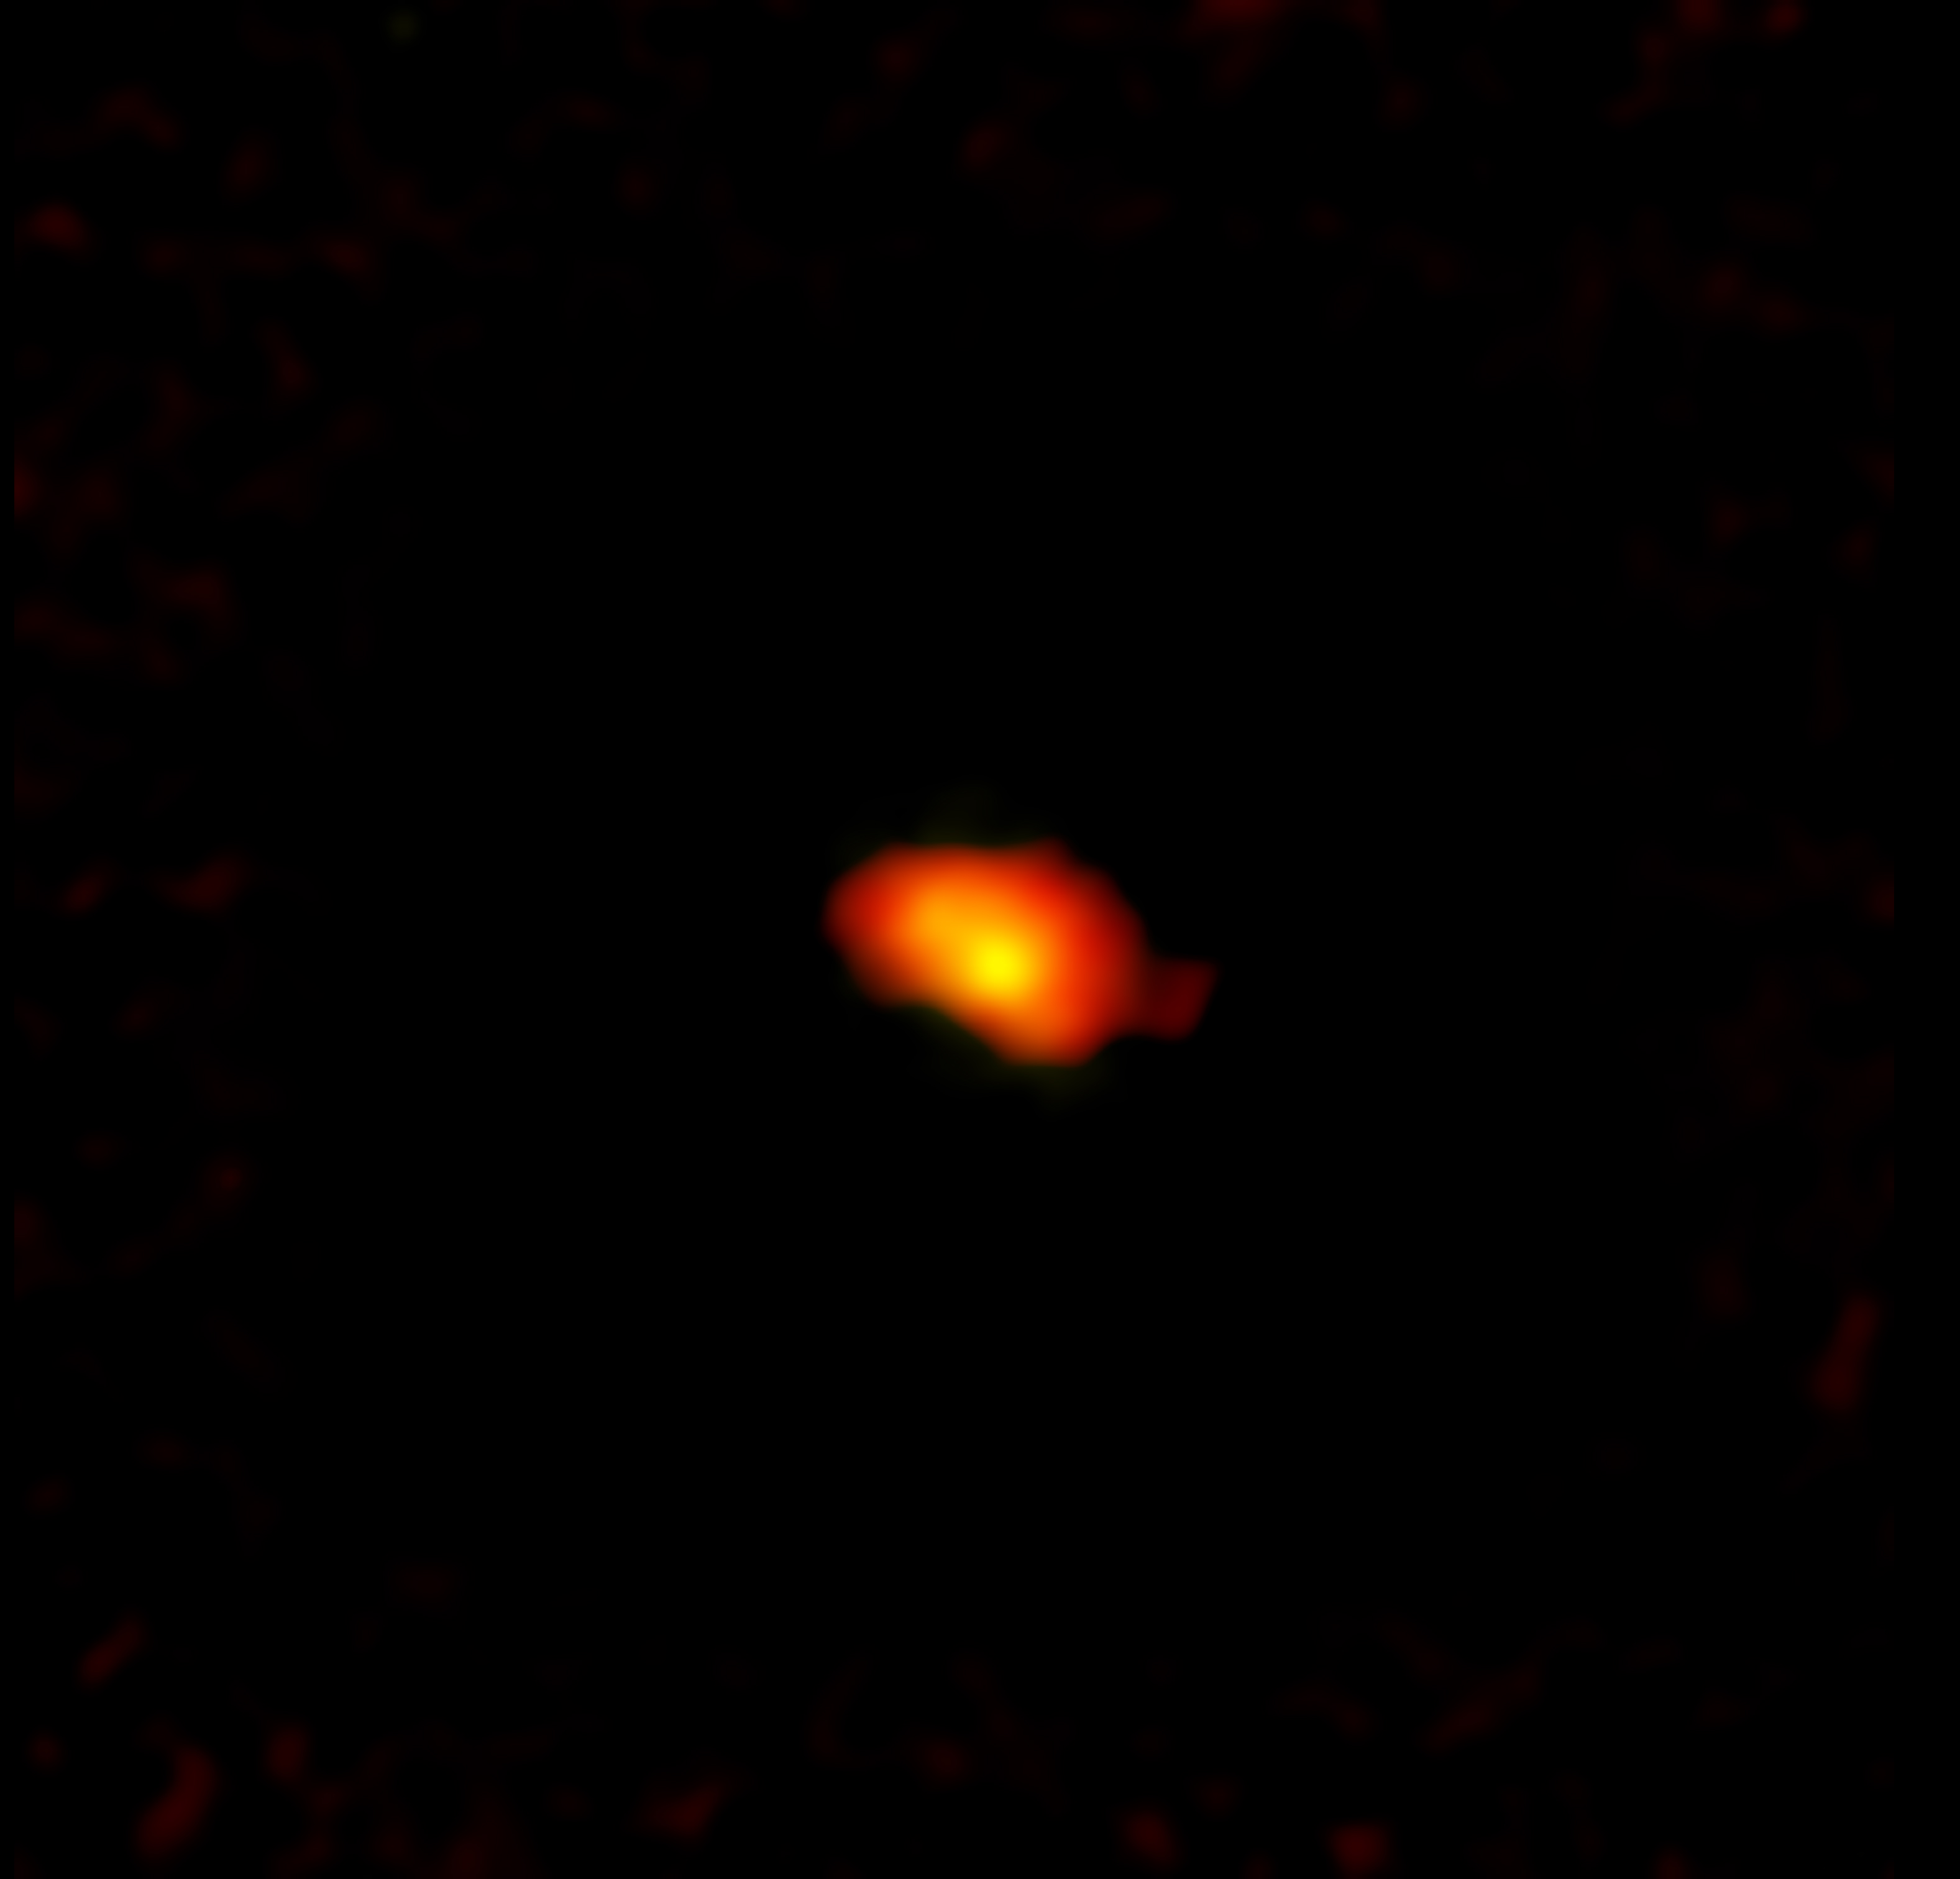

A1689-zD1 as seen by ALMA

A1689-zD1 is a star-forming galaxy located in the Virgo constellation cluster. It was first observed thanks to gravitational lensing from the Abell 1689 galaxy, which made the young galaxy appear nine times more luminous. New observations made using the Atacama Large Millimeter/submillimeter Array (ALMA) are revealing to scientists that the young galaxy, and others like it, may be bigger and more complex than originally thought.

Credit: ALMA (ESO/NAOJ/NRAO)/H. Akins (Grinnell College), B. Saxton (NRAO/AUI/NSF)